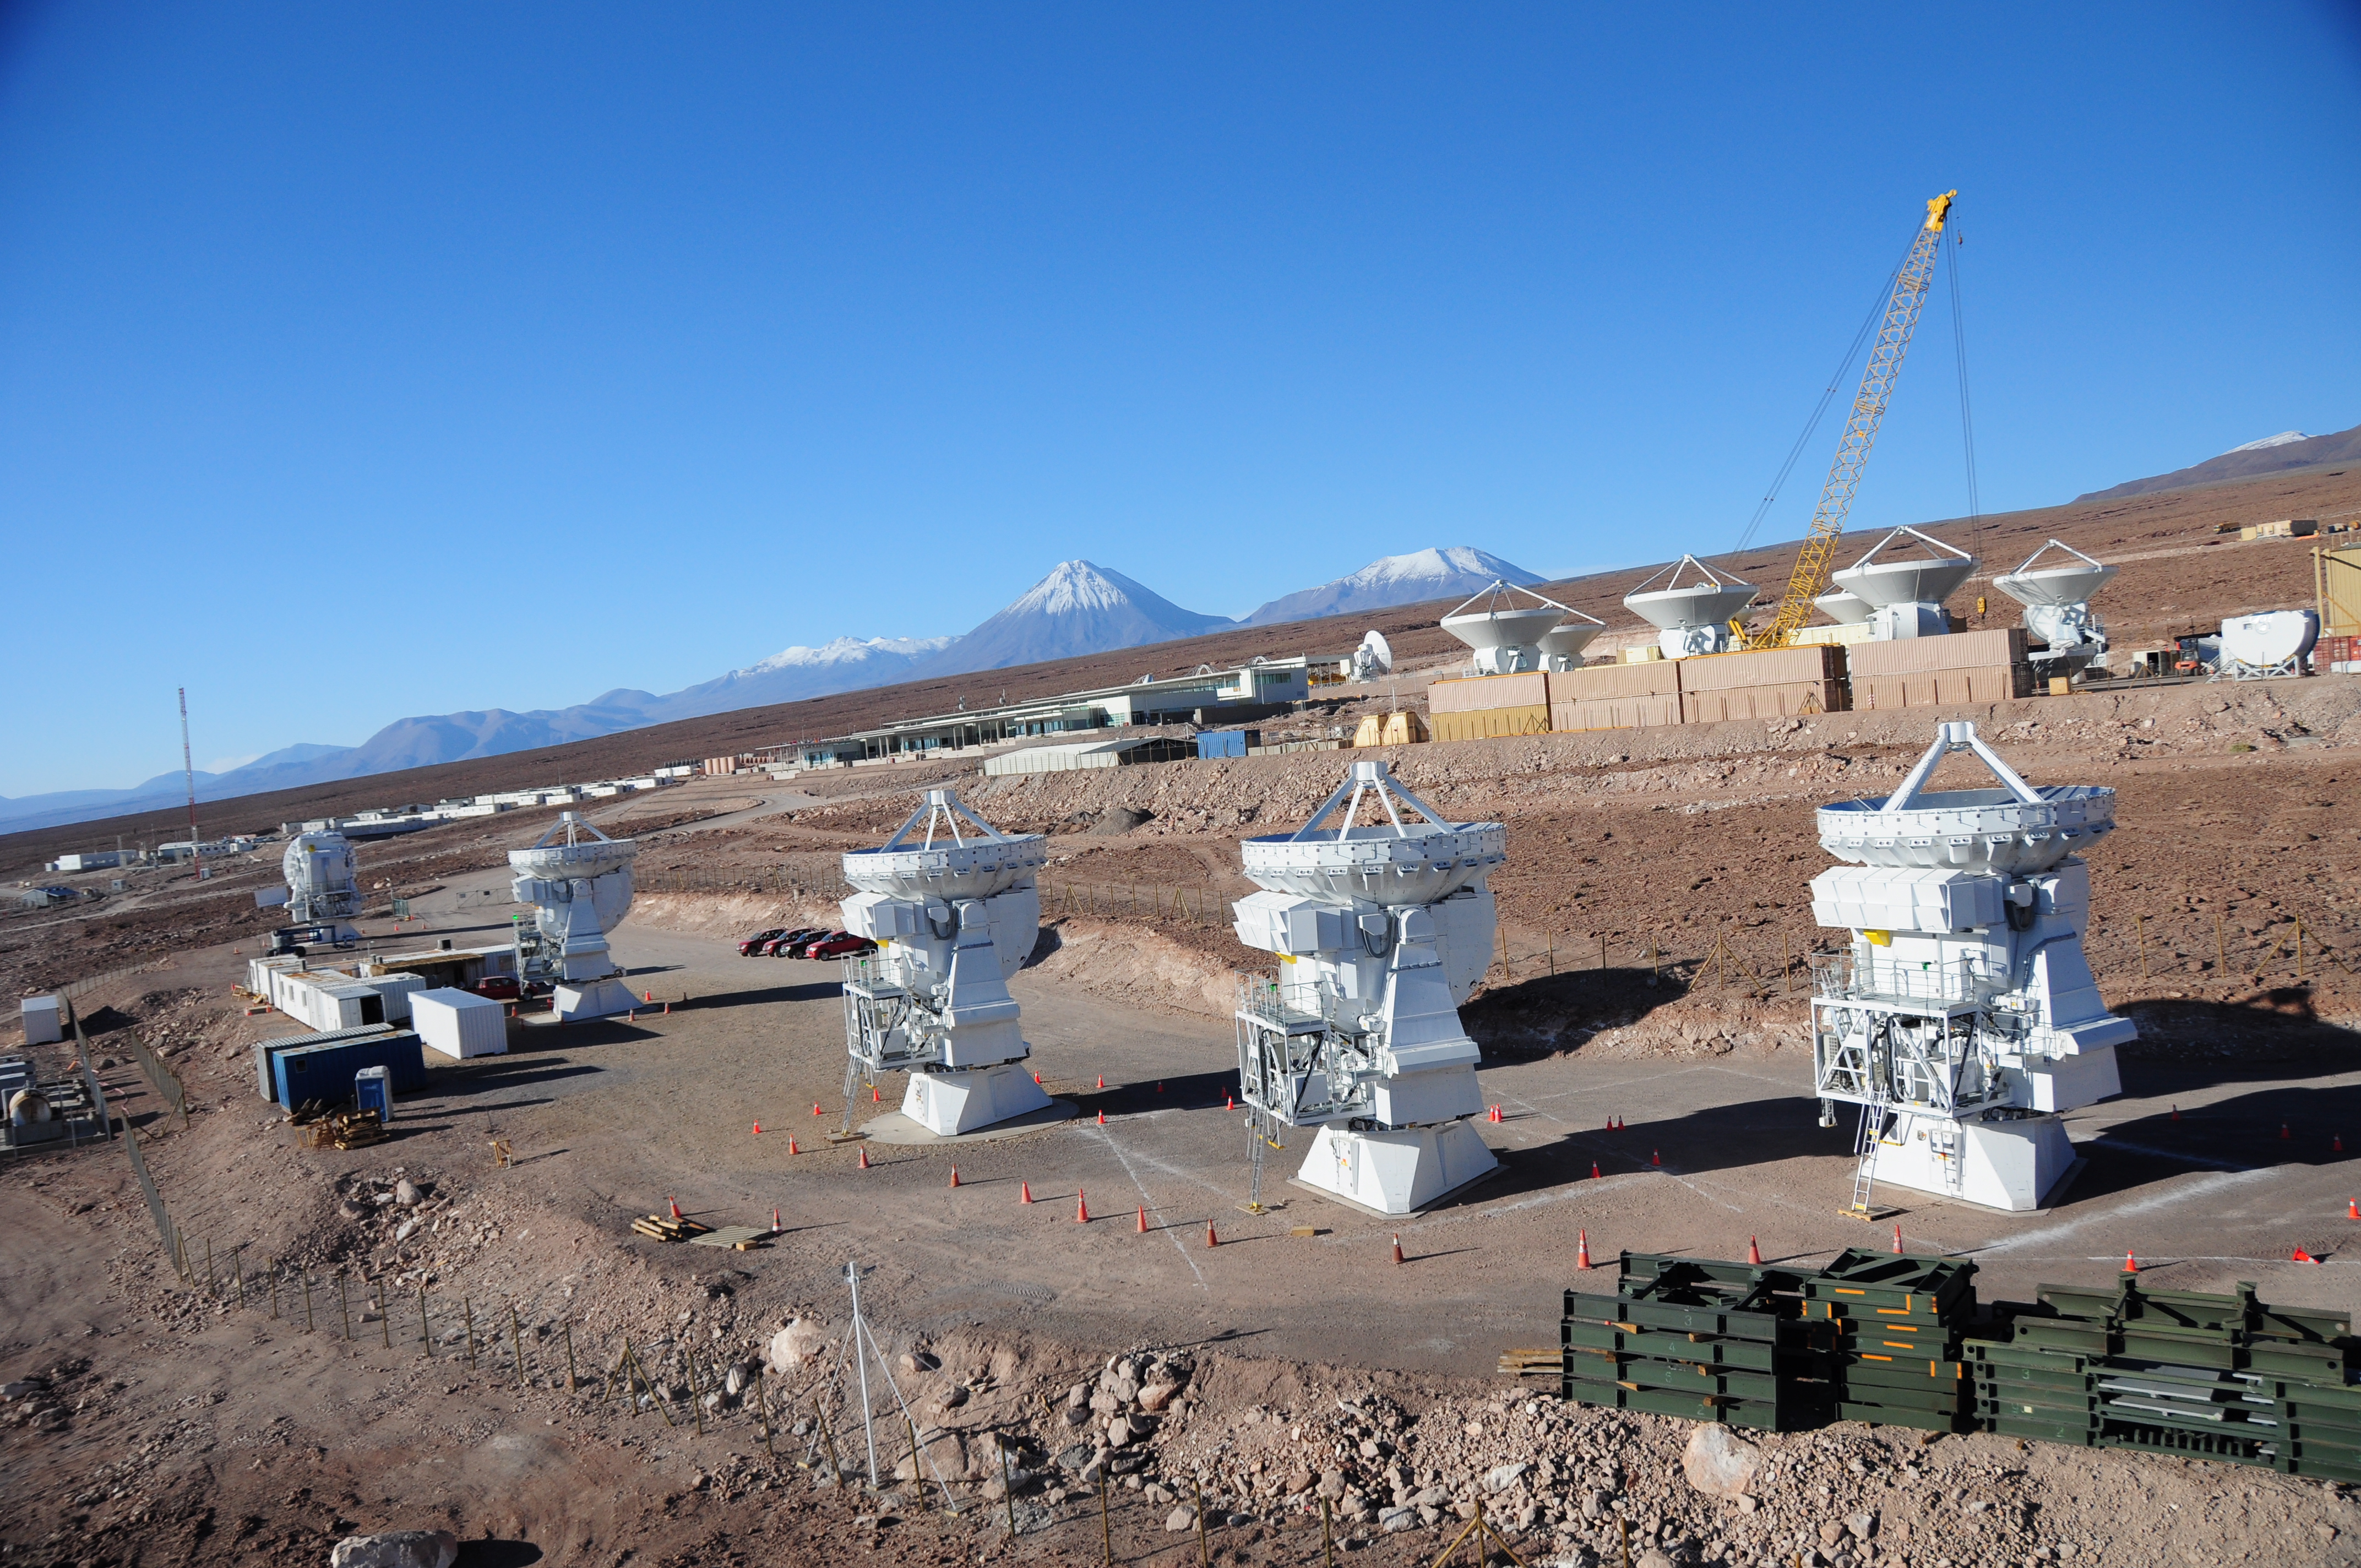

In the foreground, Japanese integration site

In the foreground, Japanese integration site. You can clearly see five 7m antennas.

Credit: ALMA (ESO/NAOJ/NRAO)